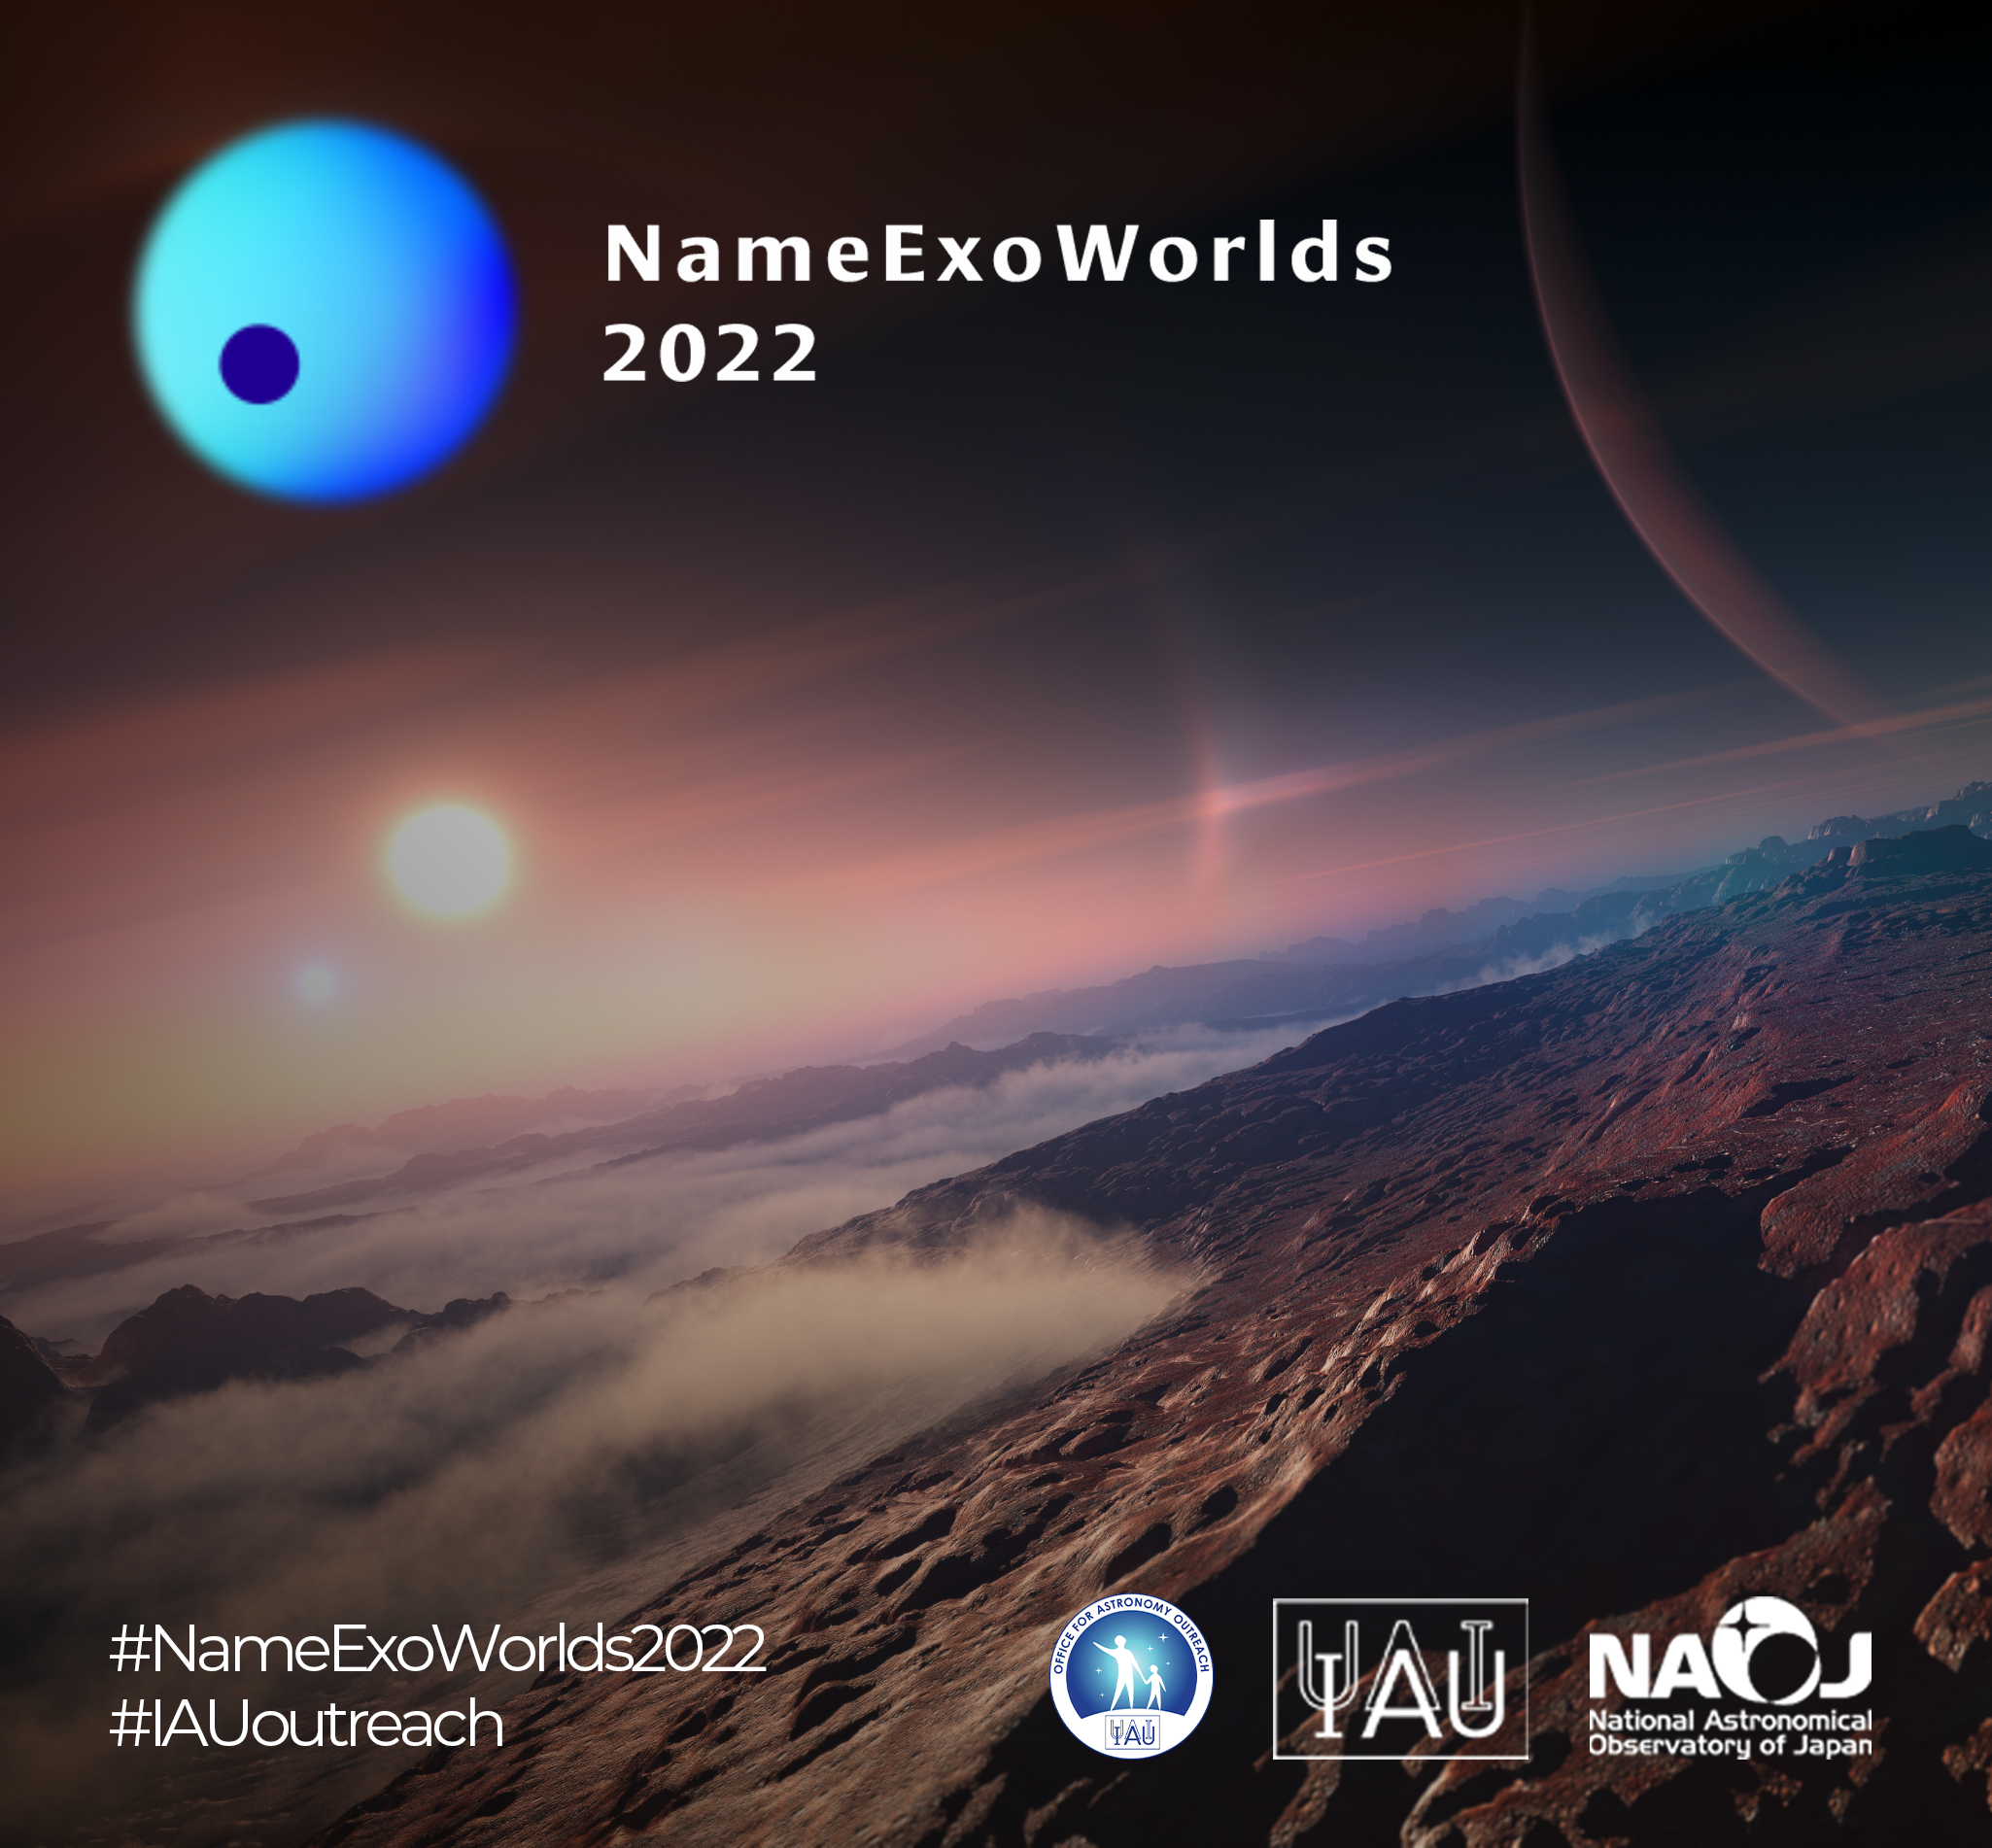

NameExoWorlds2022 teaser

A special programme in celebration of the 10th anniversary of the IAU Office for Astronomy Outreach, NameExoWorlds 2022 offers the opportunity to name twenty exoplanets and their host stars. This year, the IAU wishes to bring together the public, amateur astronomers and professional astronomers to name a new set of ExoWorlds.

Credit: IAU OAO/NARIT